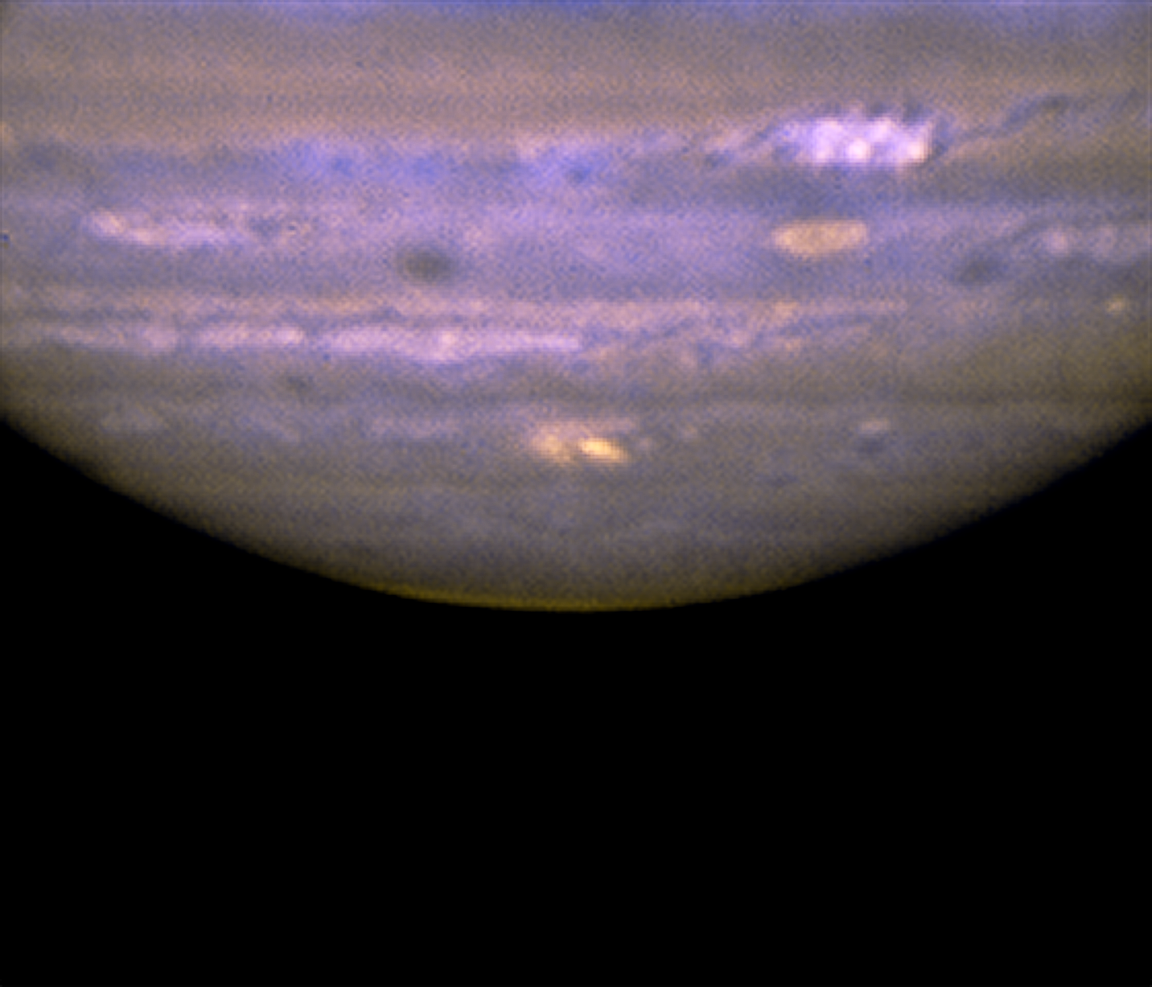

Jupiter Impact

This mid-infrared composite image was obtained with the Gemini North telescope on Mauna Kea, Hawai'i, on 22 July at ~13:30 UT with the MICHELLE mid-infrared spectrograph/imager. The impact site is the bright yellow spot at the center bottom of Jupiter's disk. The image was constructed from two images: one at 8.7 micron (blue) and one at 9.7 micron (yellow). The excellent quality of the Gemini images reveals that the morphology of this new impact bears a striking resemblance to that of the larger impact sites seen after the comet Shoemaker-Levy 9 crashed into Jupiter in 1994.

Credit: International Gemini Observatory